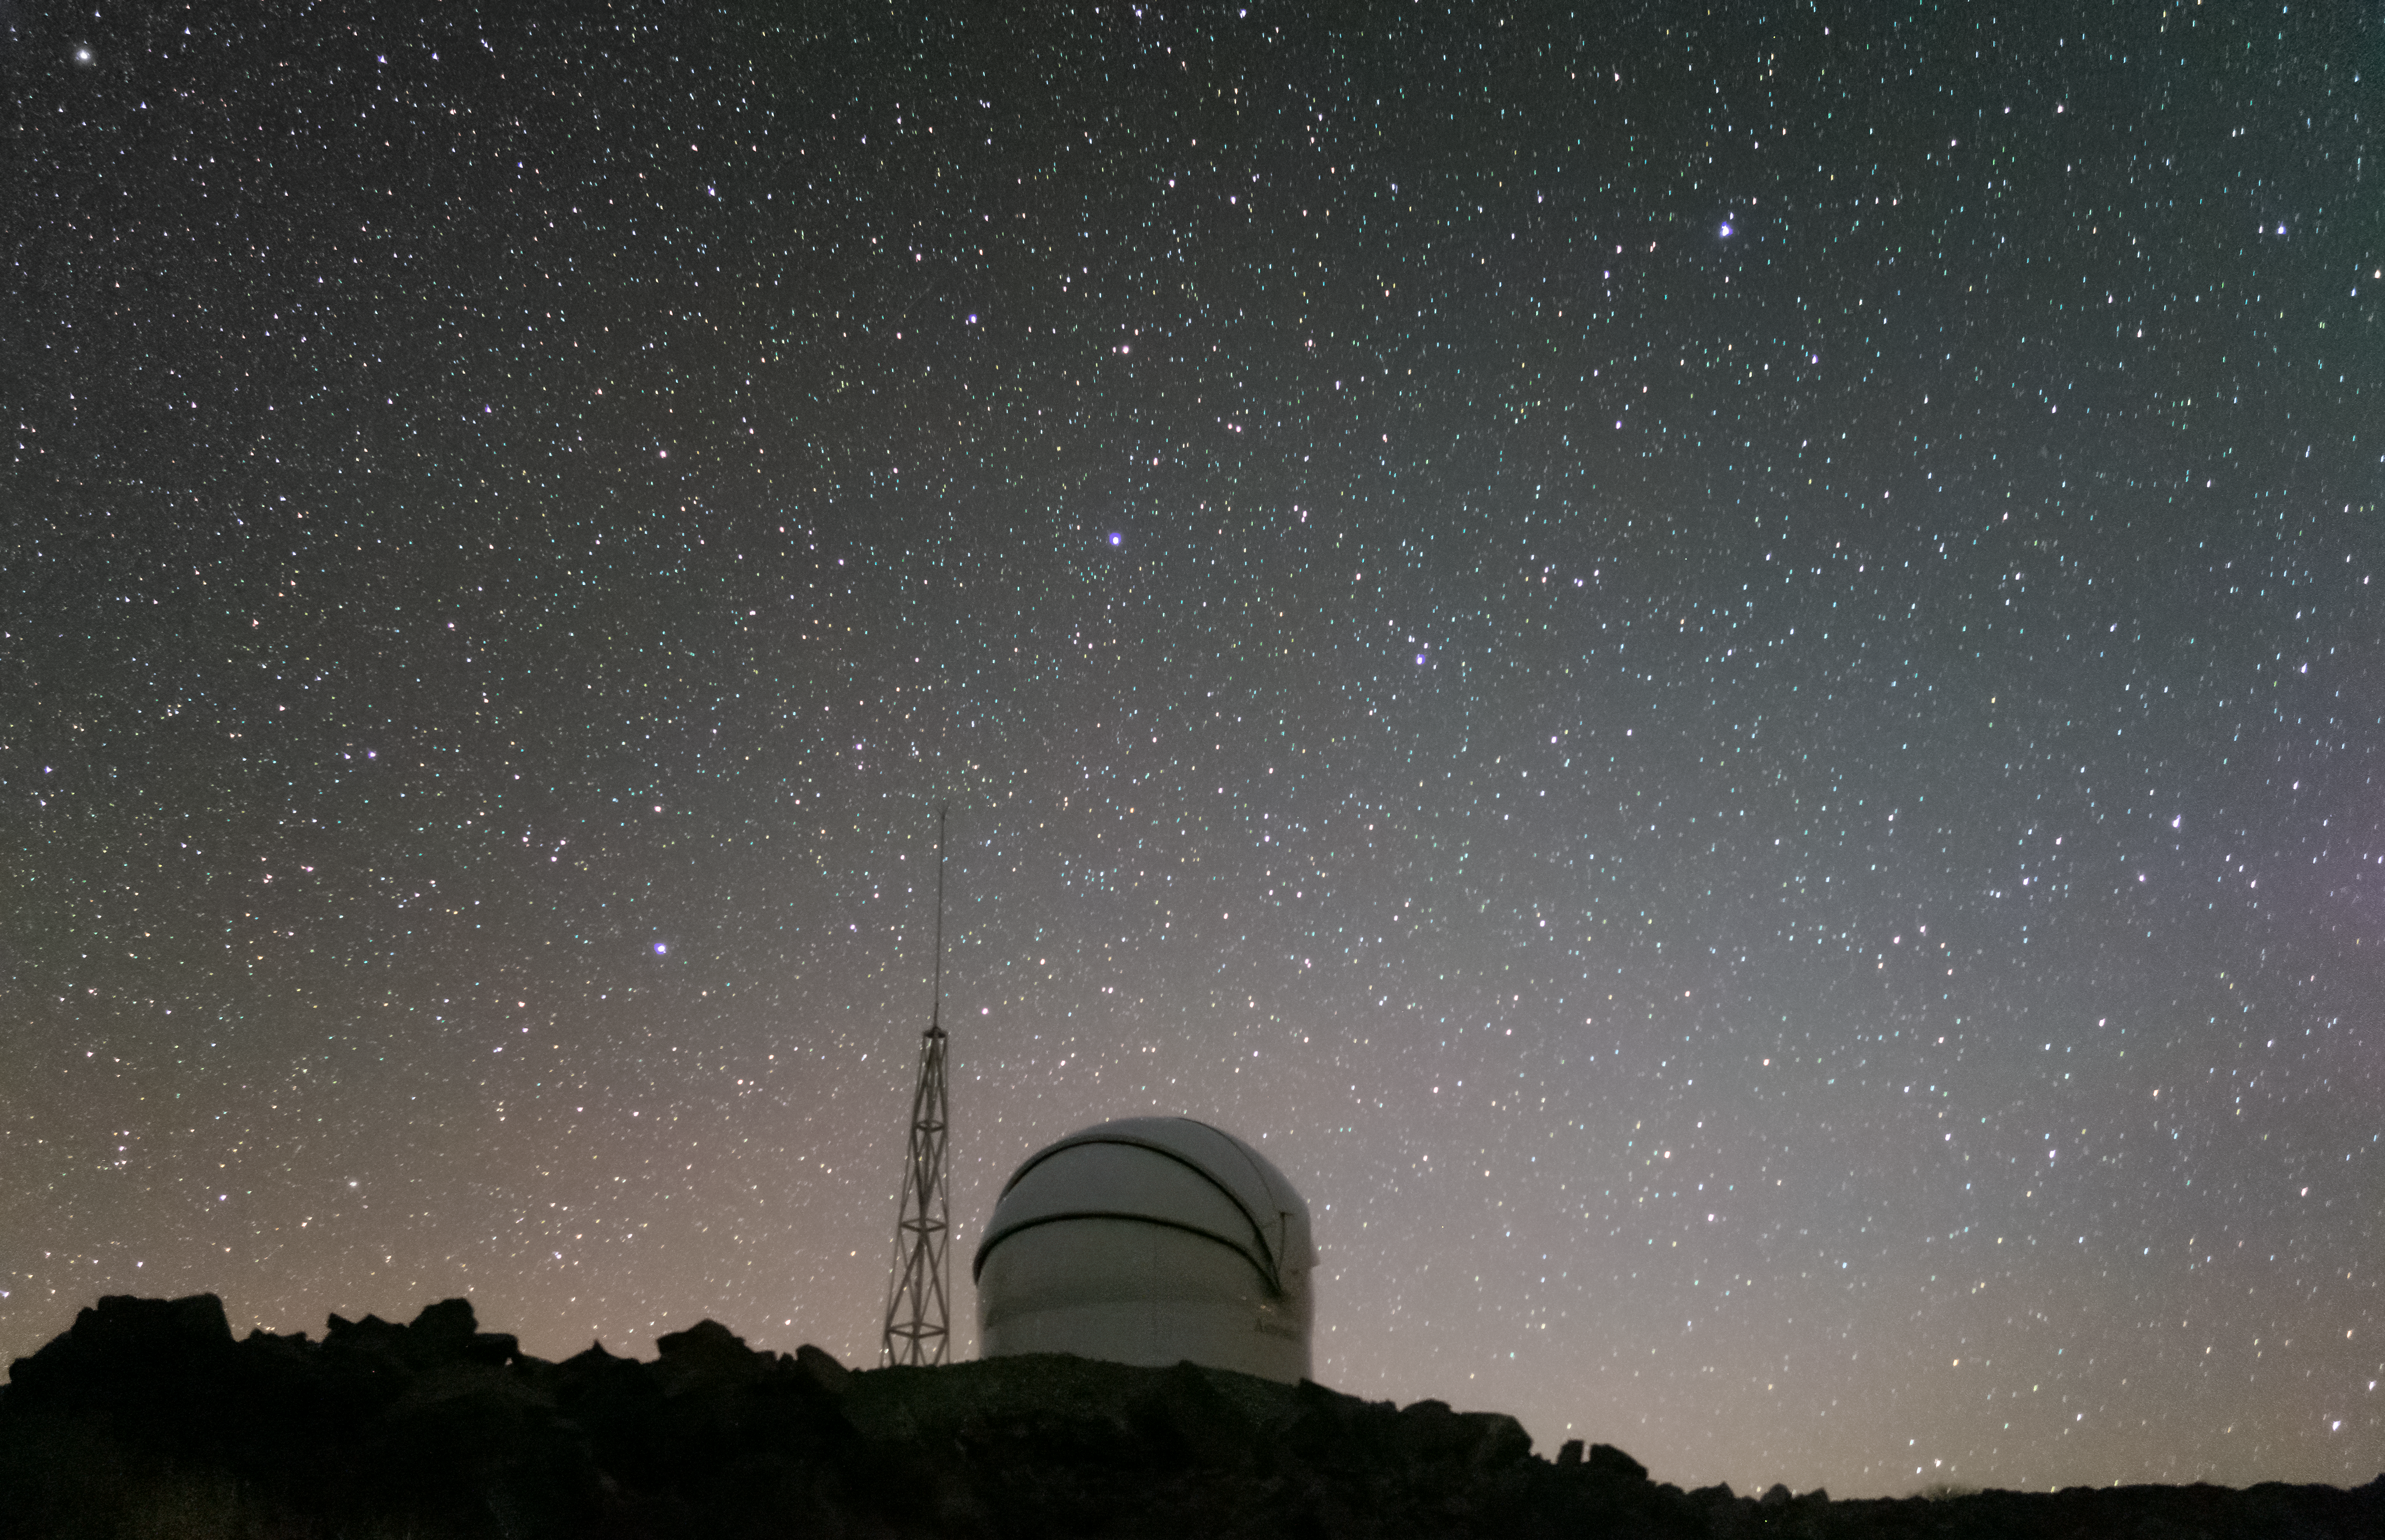

The Test-Bed Telescope 2 dome at night

This photograph shows a night-time view of the dome of the Test-Bed Telescope 2, a European Space Agency telescope located at ESO’s La Silla Observatory in Chile. Test-Bed 2 will join its northern-hemisphere telescope partner in scanning the sky for potentially dangerous near-Earth objects.

Credit: F. Ocaña/J. Isabel/Quasar SR